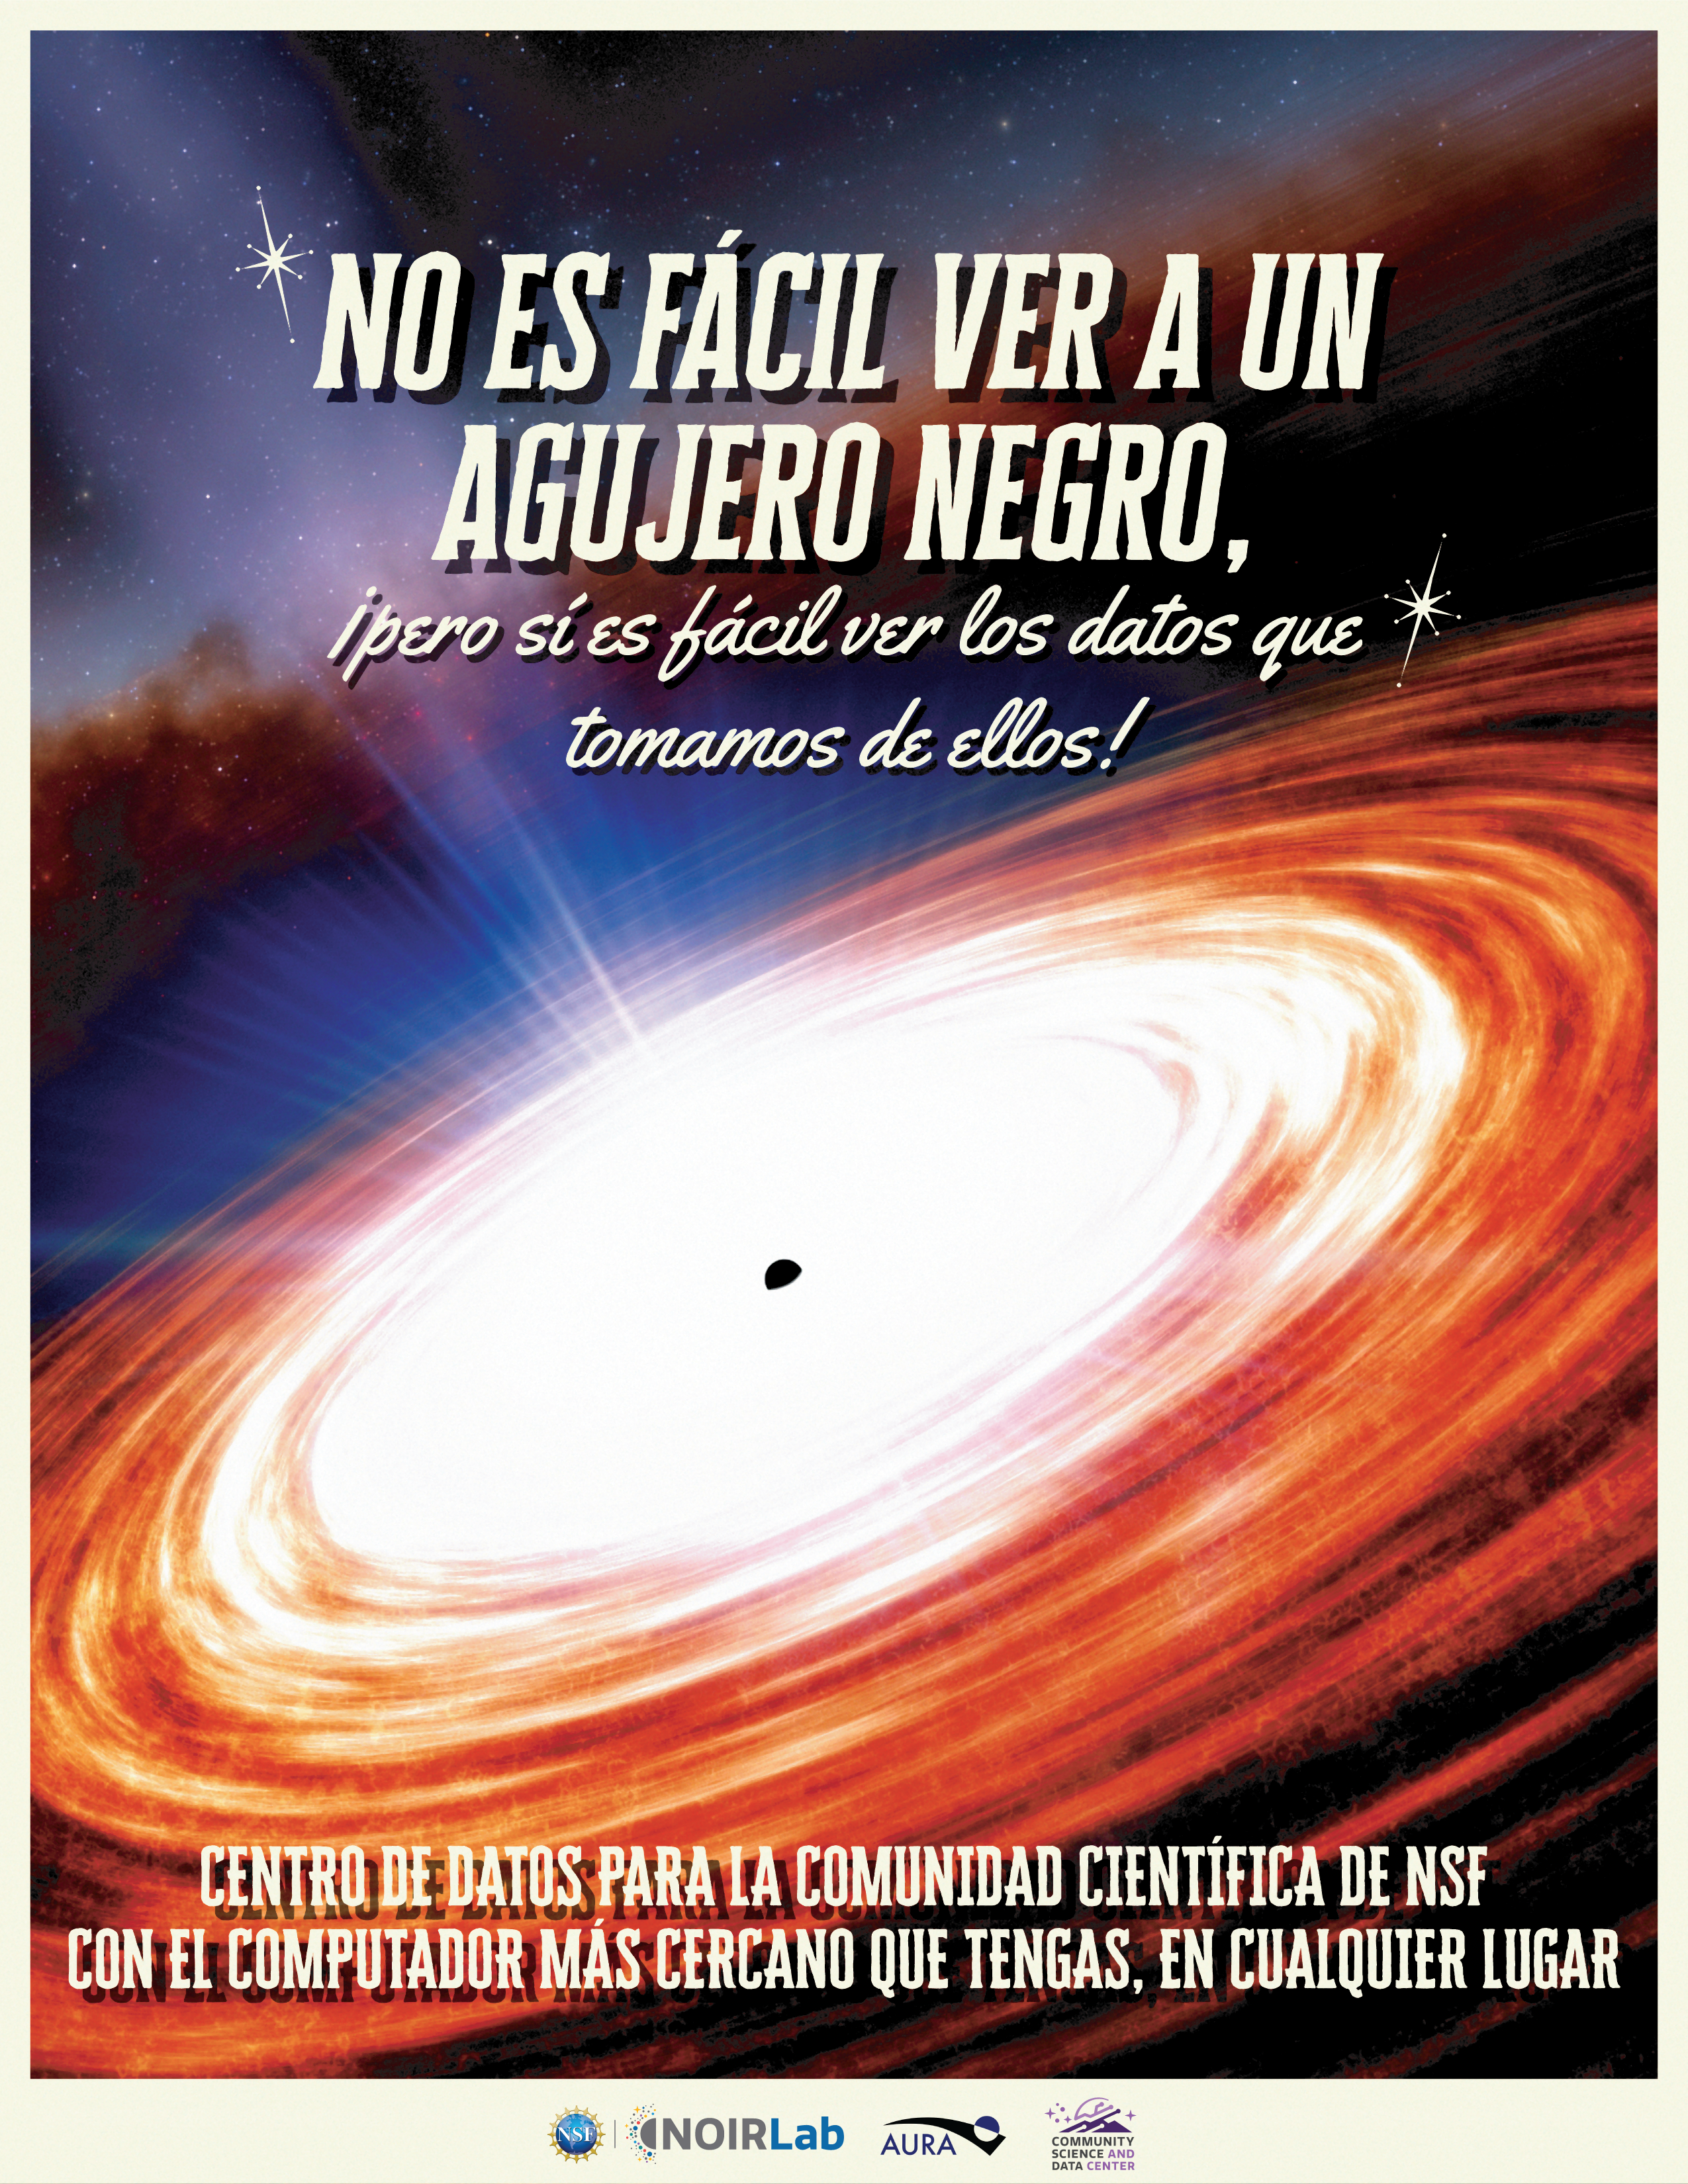

Electronic Poster: Black Hole Week CSDC (Spanish)

This poster is part of a series released for Black Hole Week 2025, celebrated annually in early May. This design highlights the NSF Community Science and Data Center in Spanish. View the corresponding English version here.

View the rest of the posters in the series under Electronic Posters, including the NSF–DOE Vera C. Rubin Observatory in English and Spanish, NSF Cerro Tololo Inter-American Observatory in English and Spanish, the International Gemini Observatory in English and Spanish, and the NSF Kitt Peak National Observatory in English and Spanish.

Credit: NOIRLab/NSF/AURA/J. da Silva (Spaceengine)/N. Kuchta